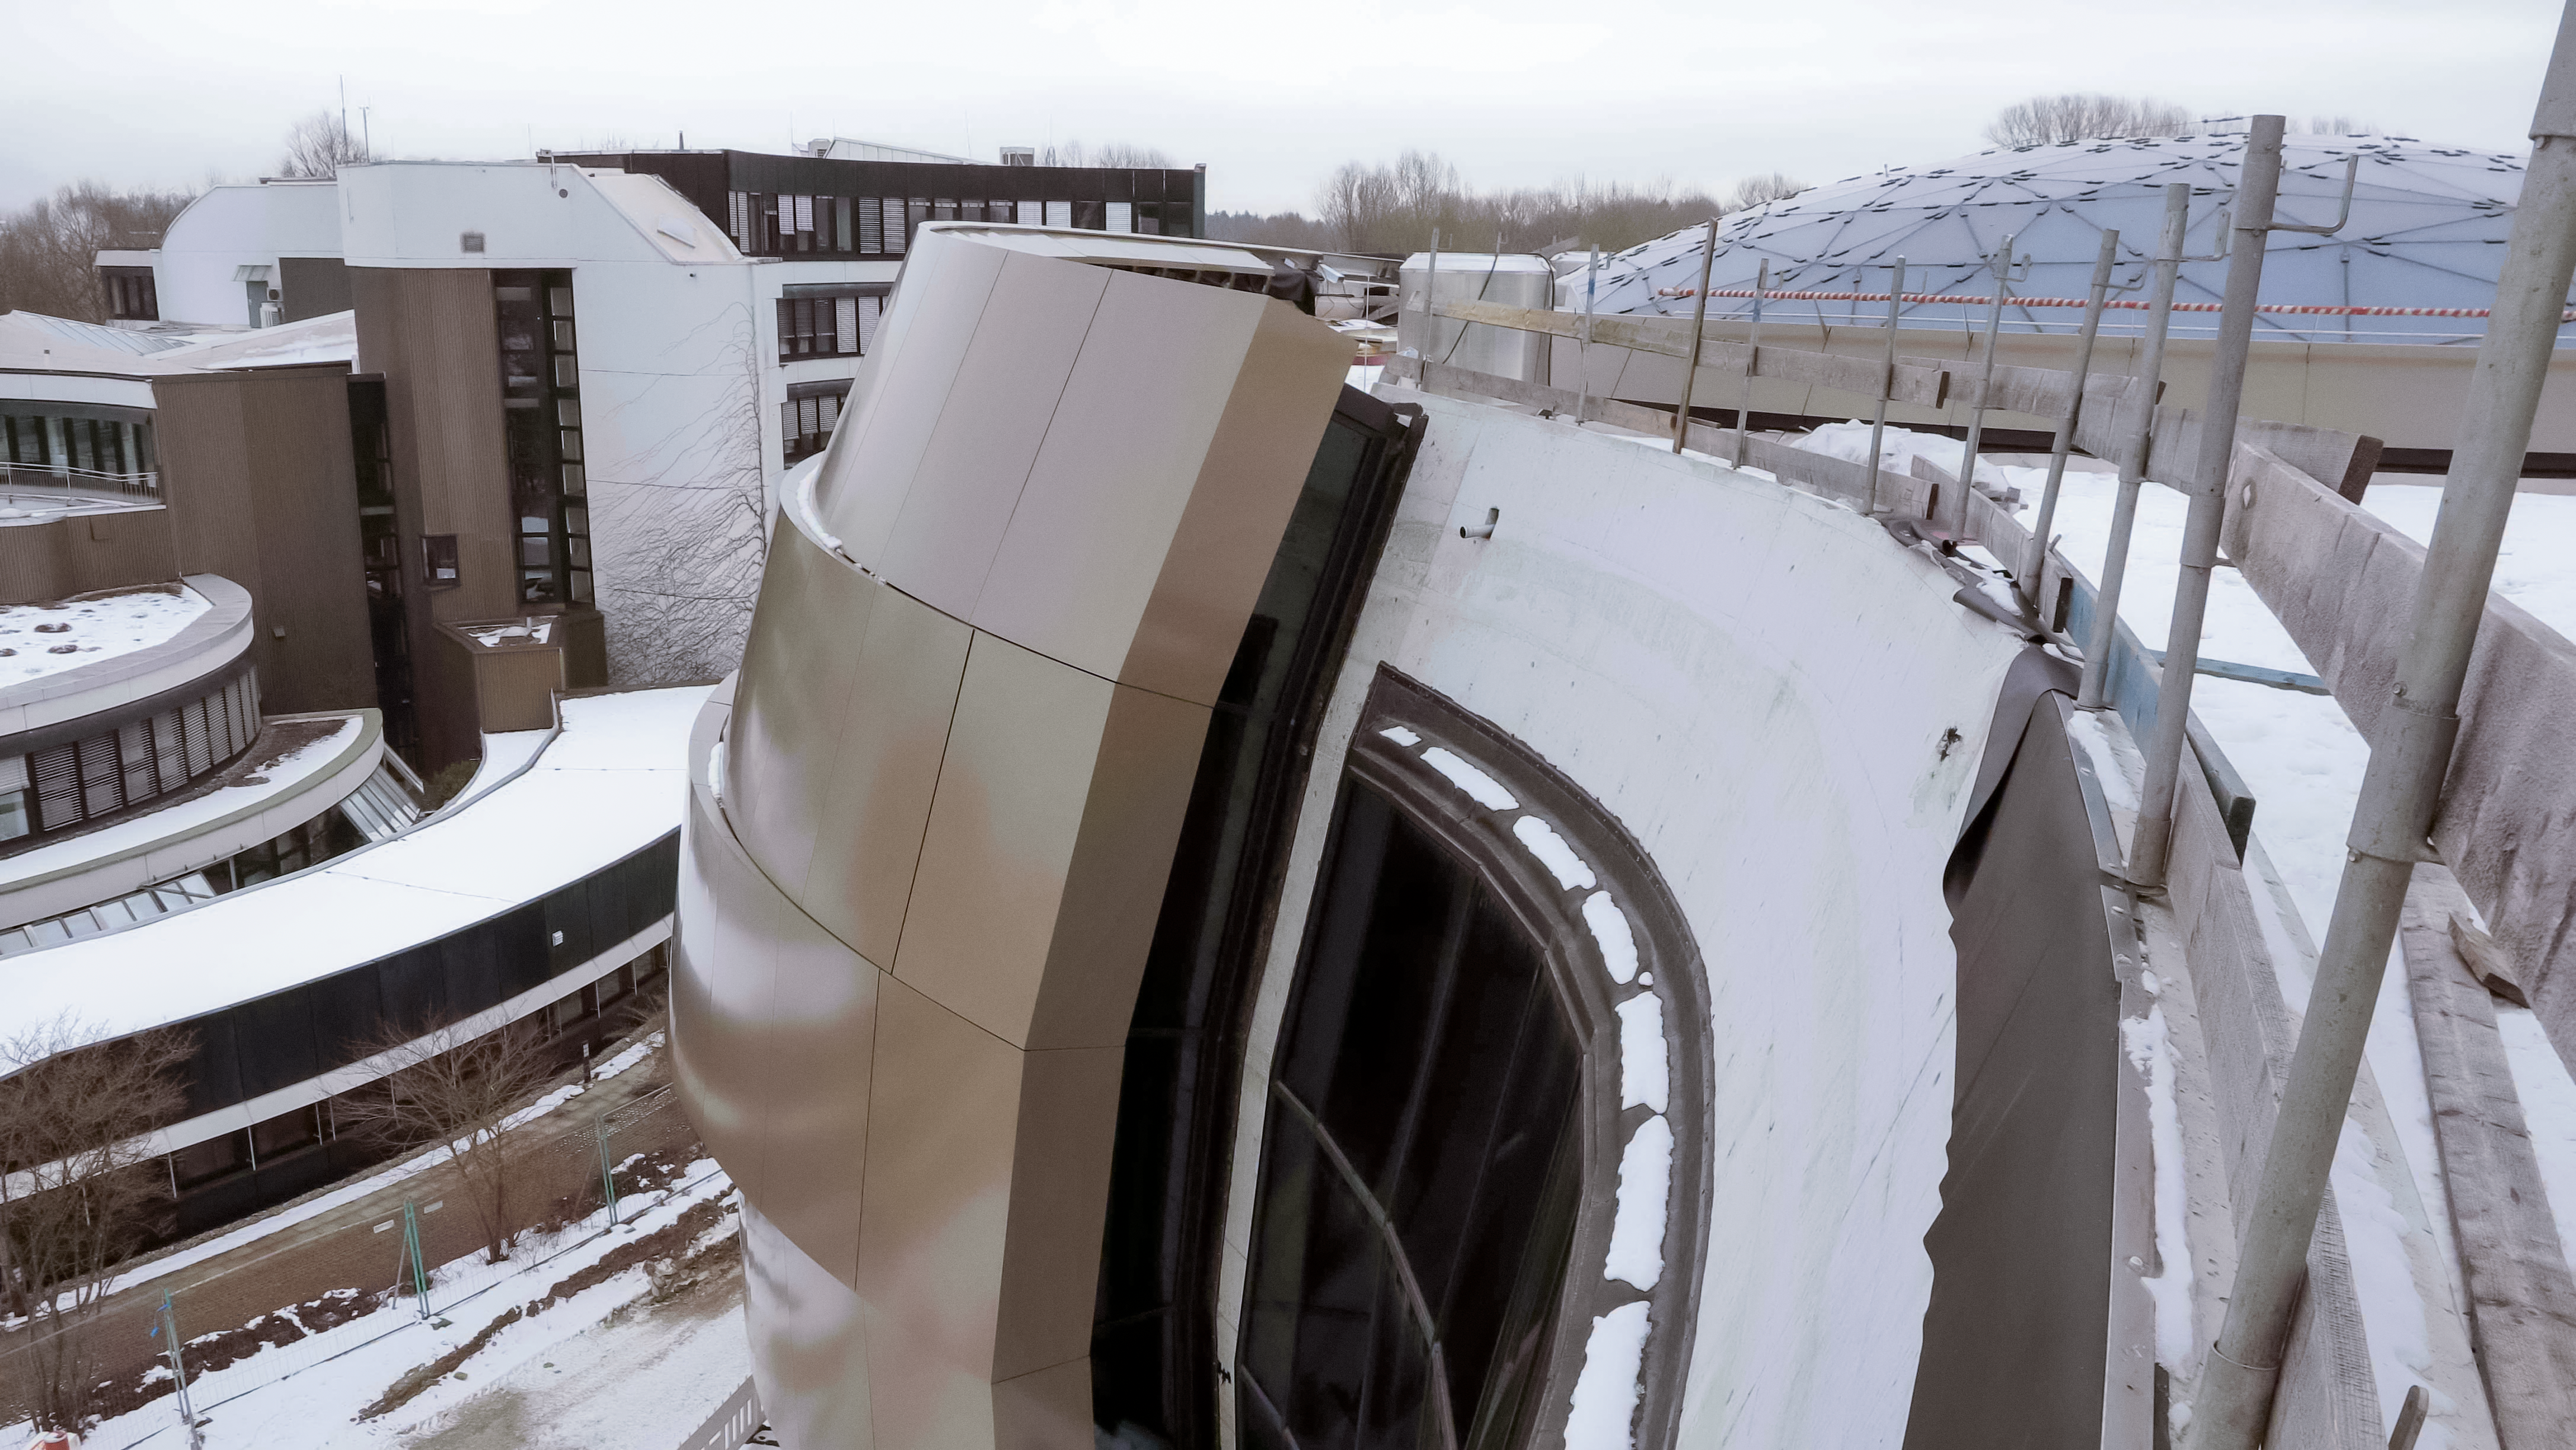

Snowy Supernova

This image shows the snow-sprinkled ESO Supernova Planetarium & Visitor Centre, with the ESO Headquarters building in the background. The ESO Supernova is a cutting-edge free astronomy centre for the public located at the site of ESO Headquarters in Garching bei München, providing you with an immersive experience that will leave you in awe of the Universe we live in. It is due to open in April 2018.

Credit: ESO/F. Reckmann